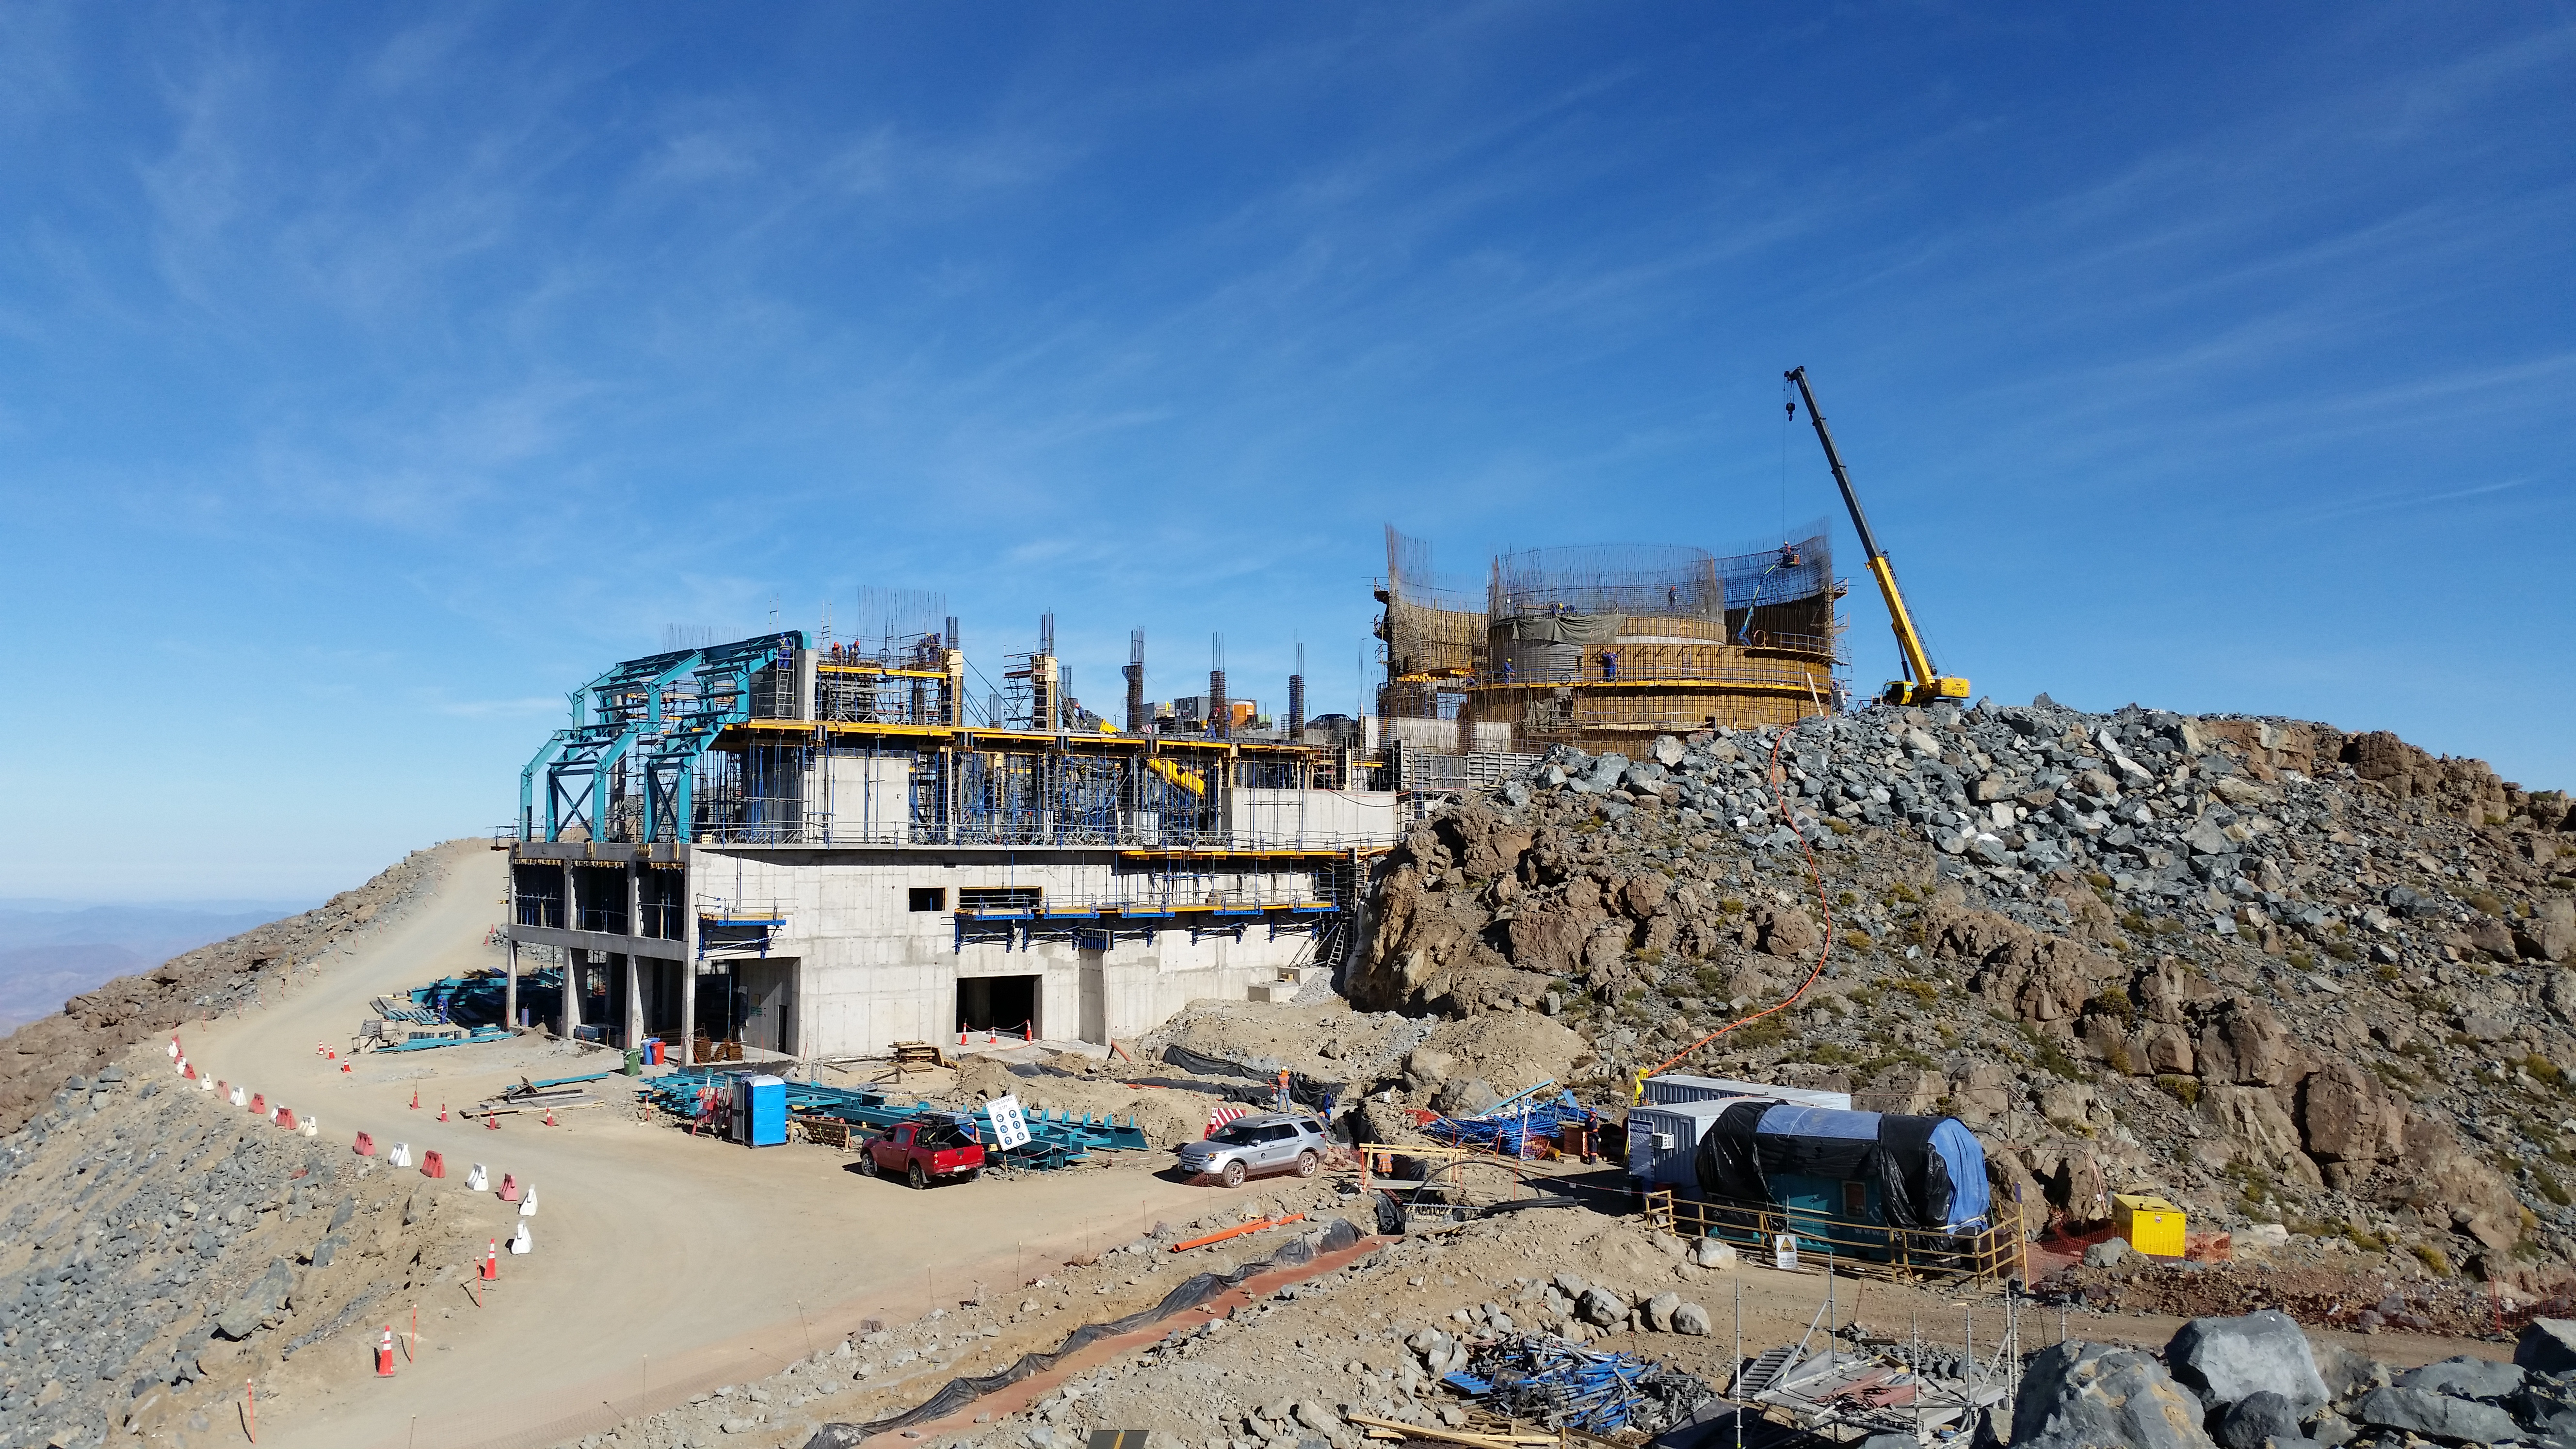

View

View from Calibration Hill. First pieces of the steel structure are in place.

Credit: Rubin Observatory/NSF/AURA